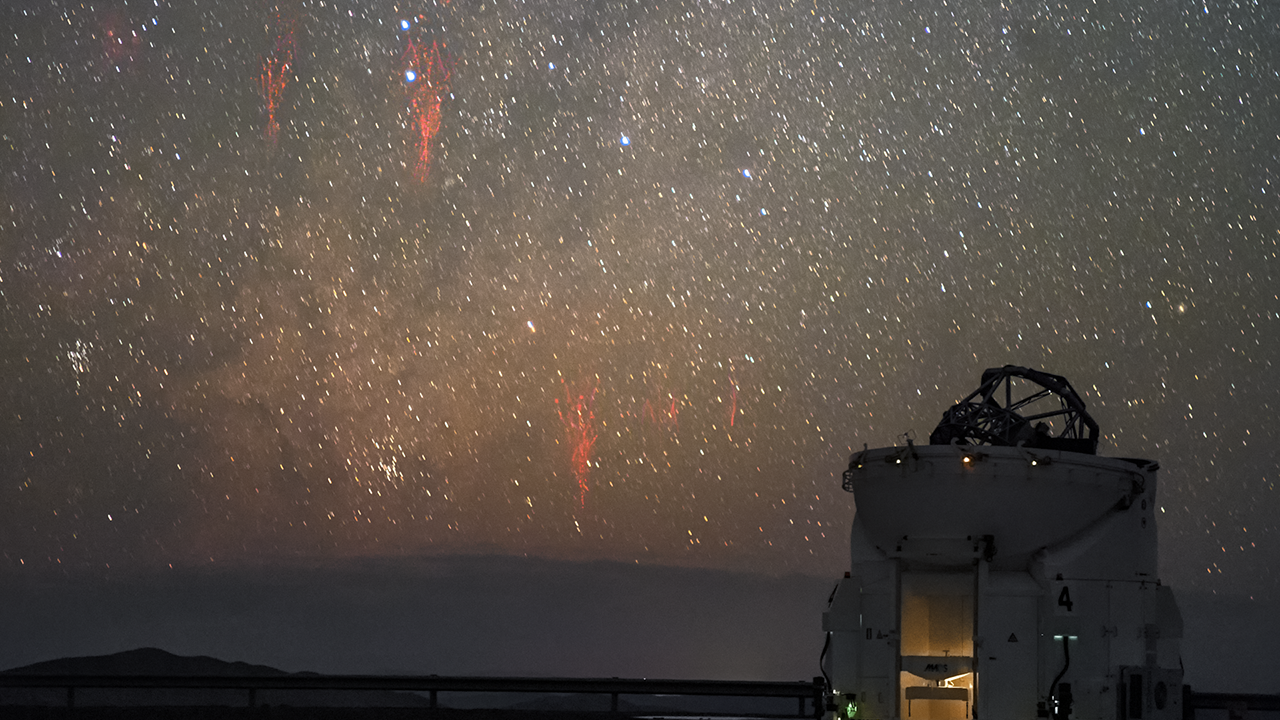

Screenshot of ESOcast 81

You can subscribe to the ESOcasts in iTunes, receive future episodes on YouTube or follow us on Vimeo. Many other ESOcast episodes are also available.

Find out how to view and contribute subtitles to the ESOcast in multiple languages, or translate this video on dotSUB.

Credit: ESO